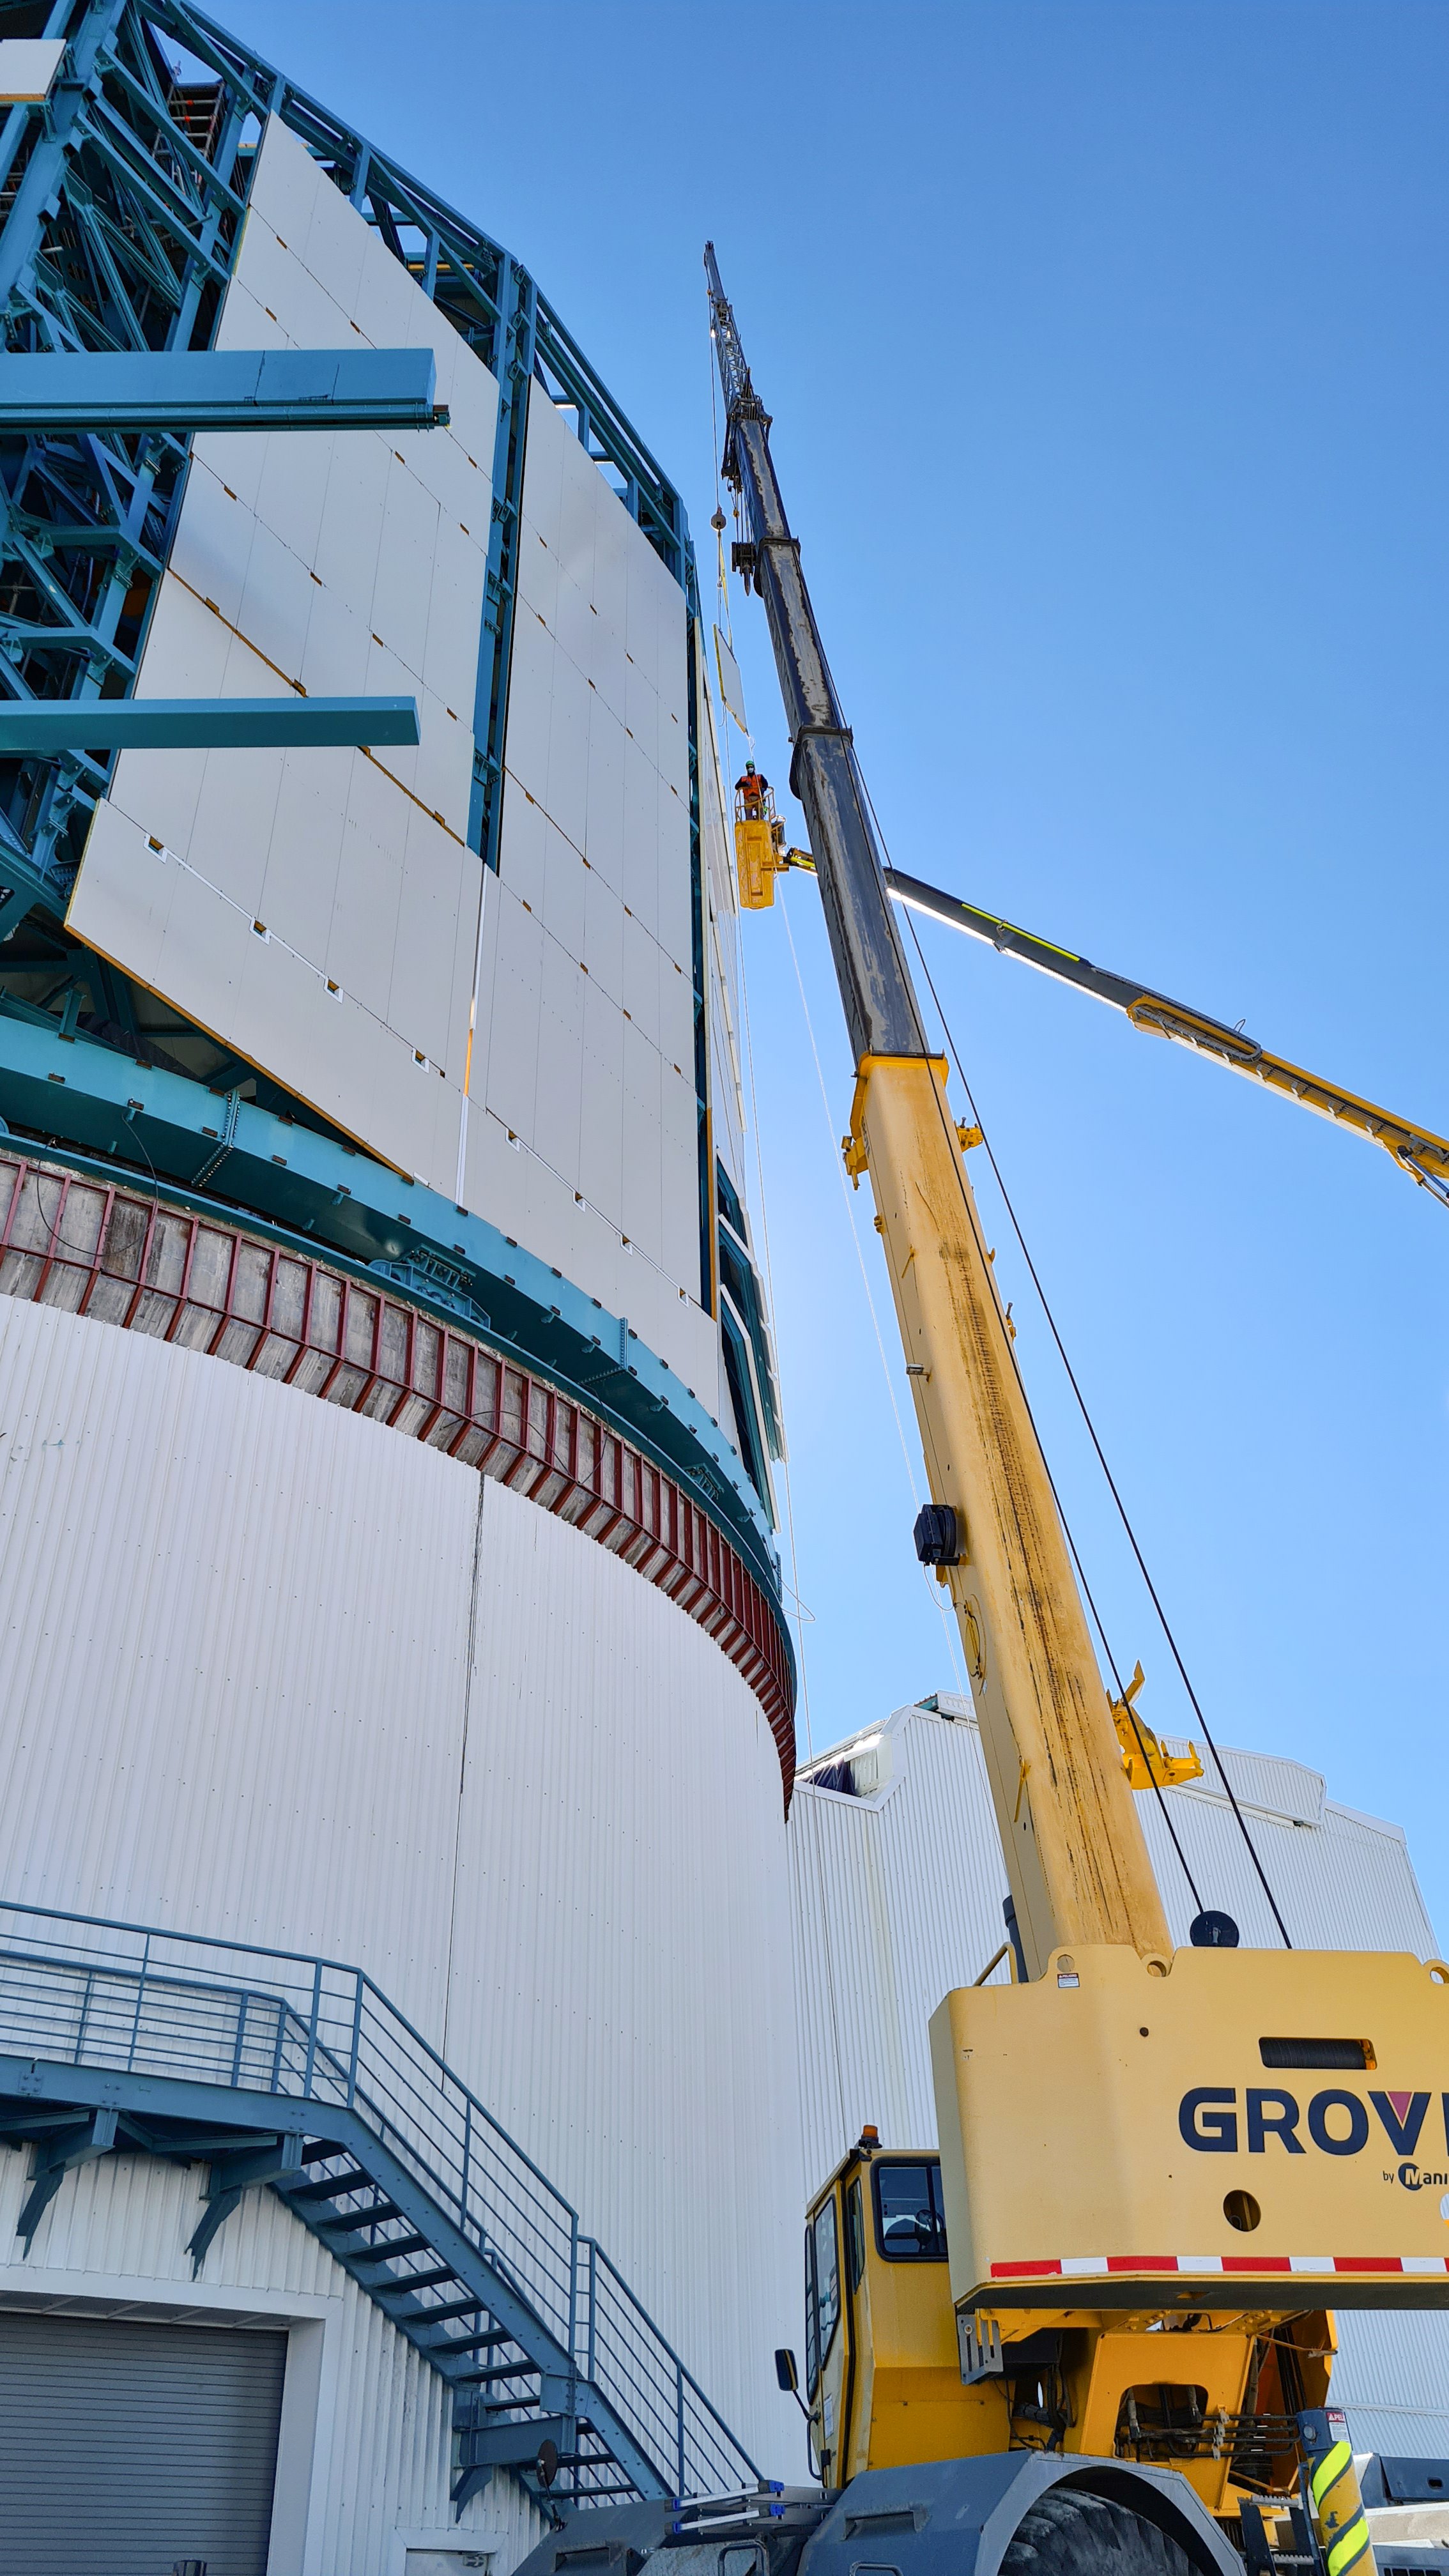

Rubin Construction activity on Cerro Pachón

Construction activity on Cerro Pachón continues to expand, with approximately 40 people working on the summit each day last week. That will increase this week with the restart of the team installing critical telescope utilities. The contracted team for the dome is now about 20 people who are focused on getting the dome enclosed before the TMA team arrives in January. The dome cladding is going up fast!

Credit: Rubin Obs/NSF/AURA